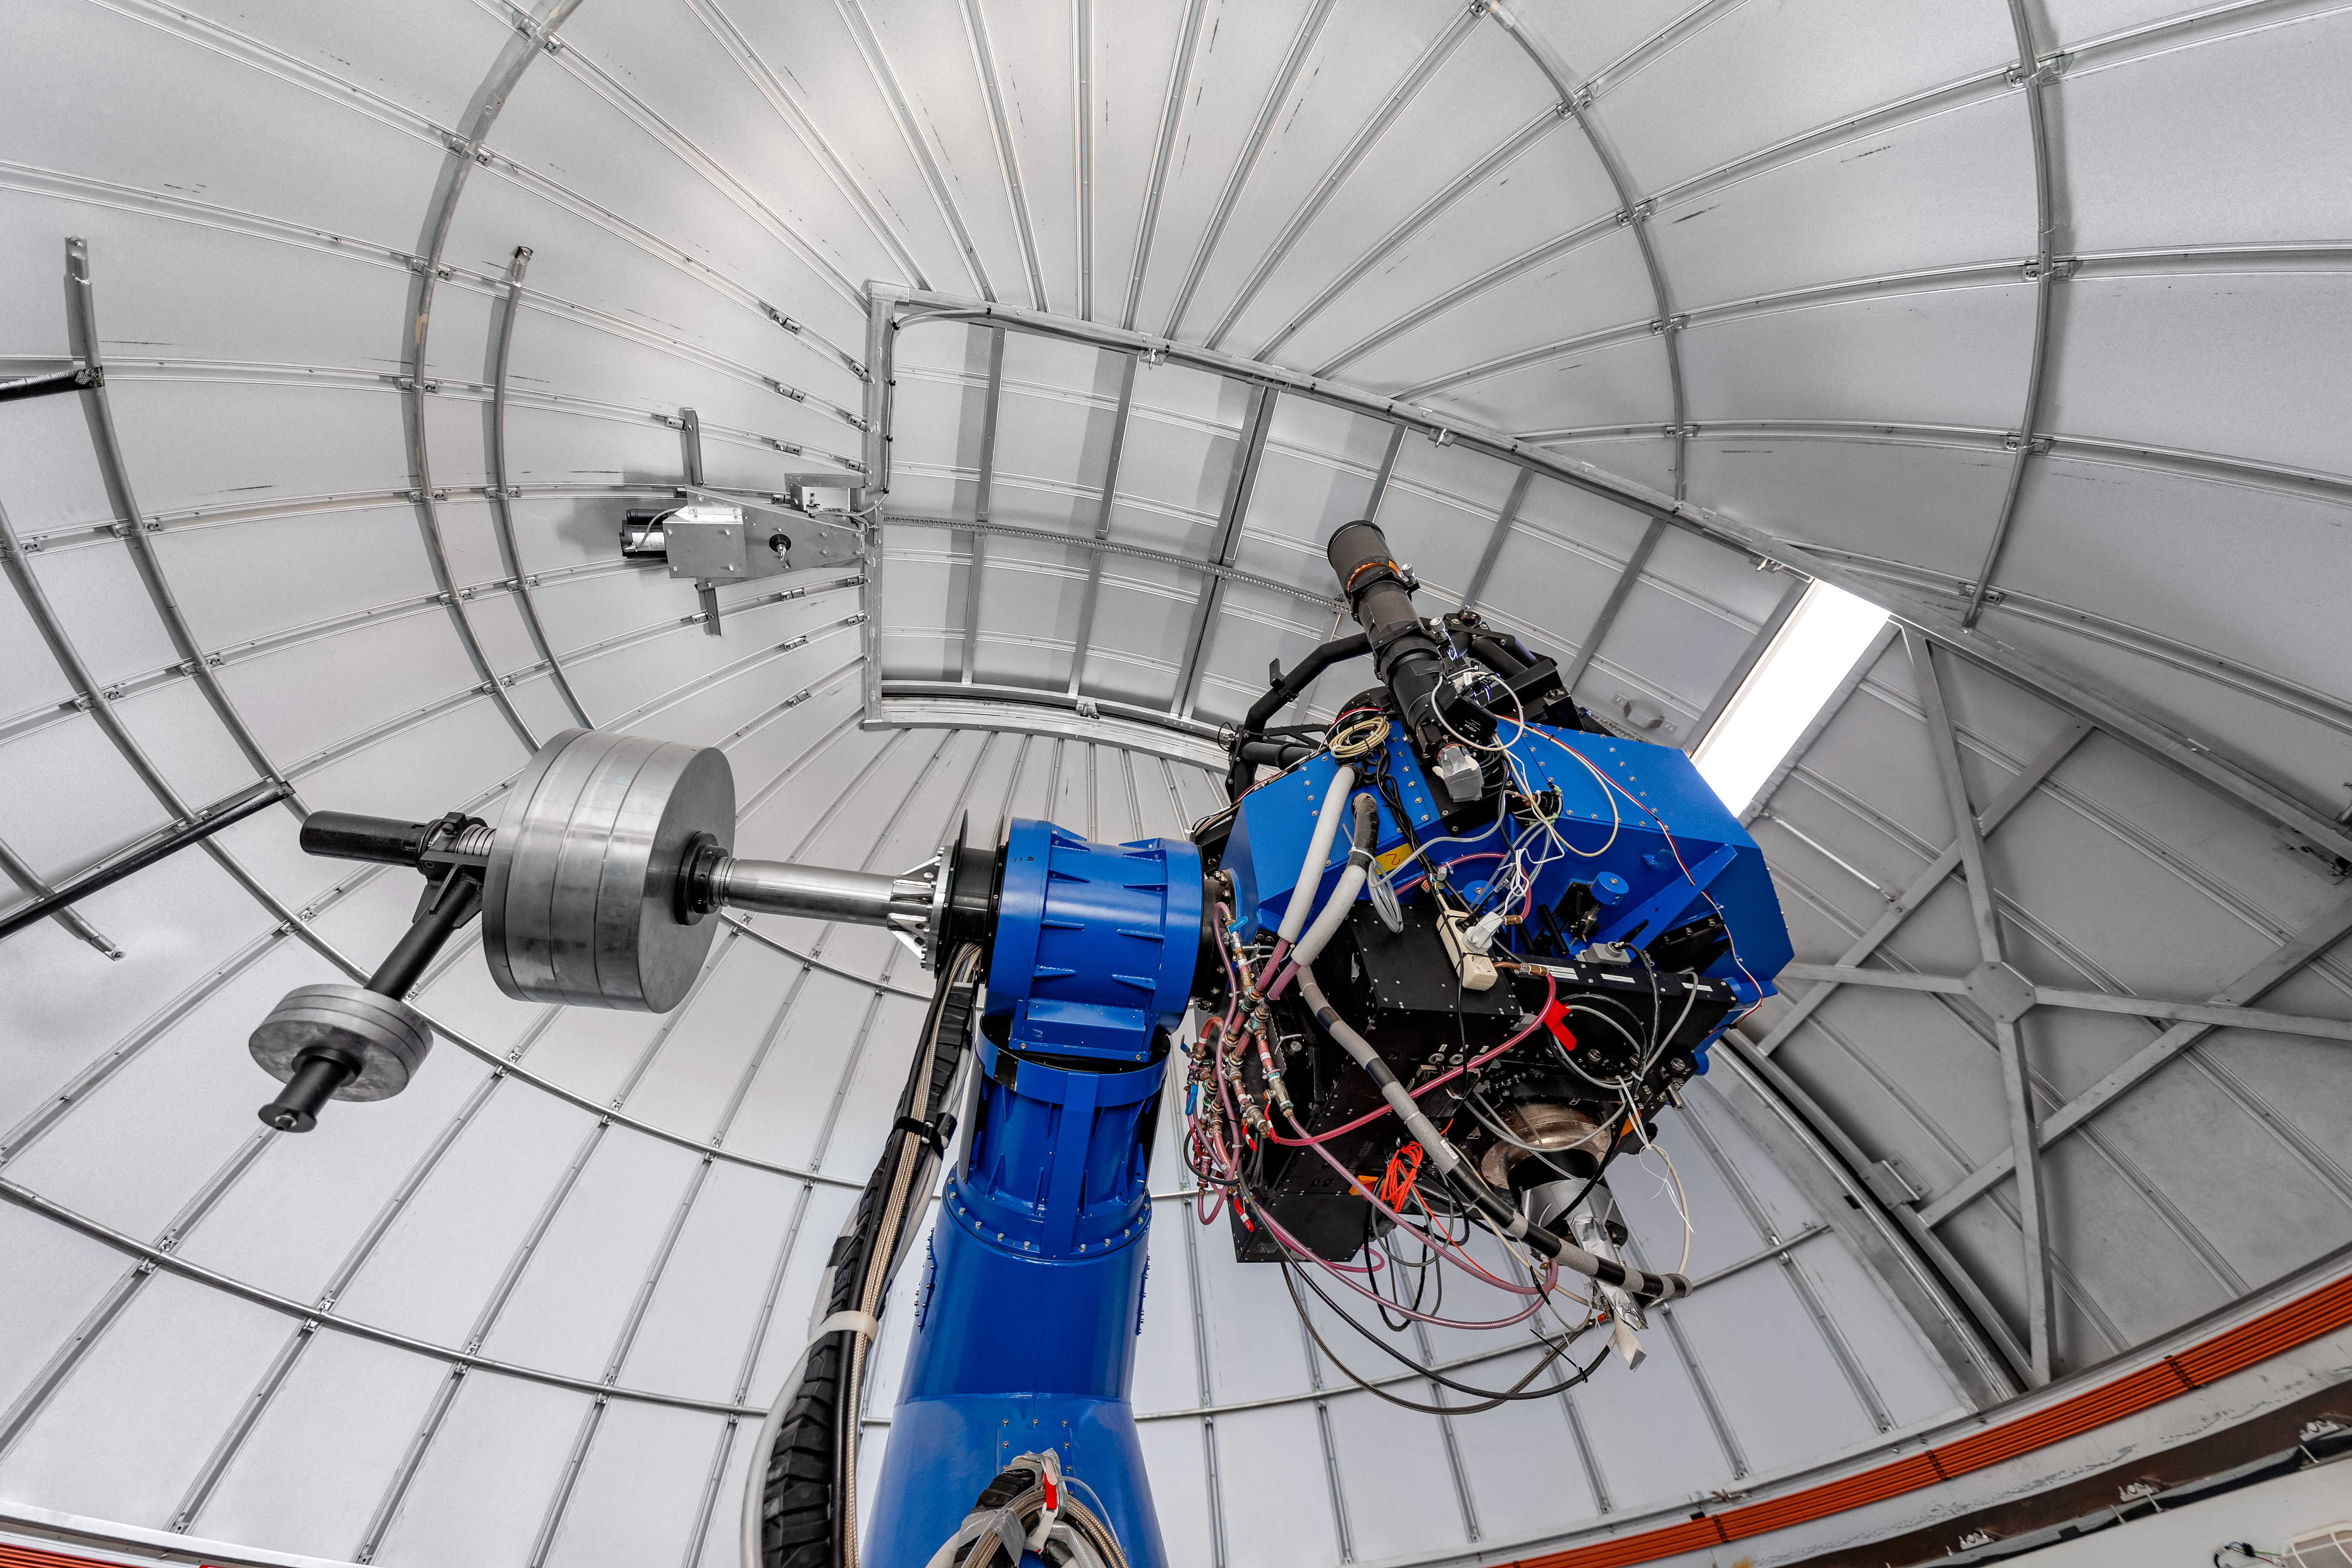

T80-South Telescope Interior

The interior of the T80-South Telescope on Cerro Tololo in Chile.

Credit: CTIO/NOIRLab/NSF/AURA/ T. Slovinský